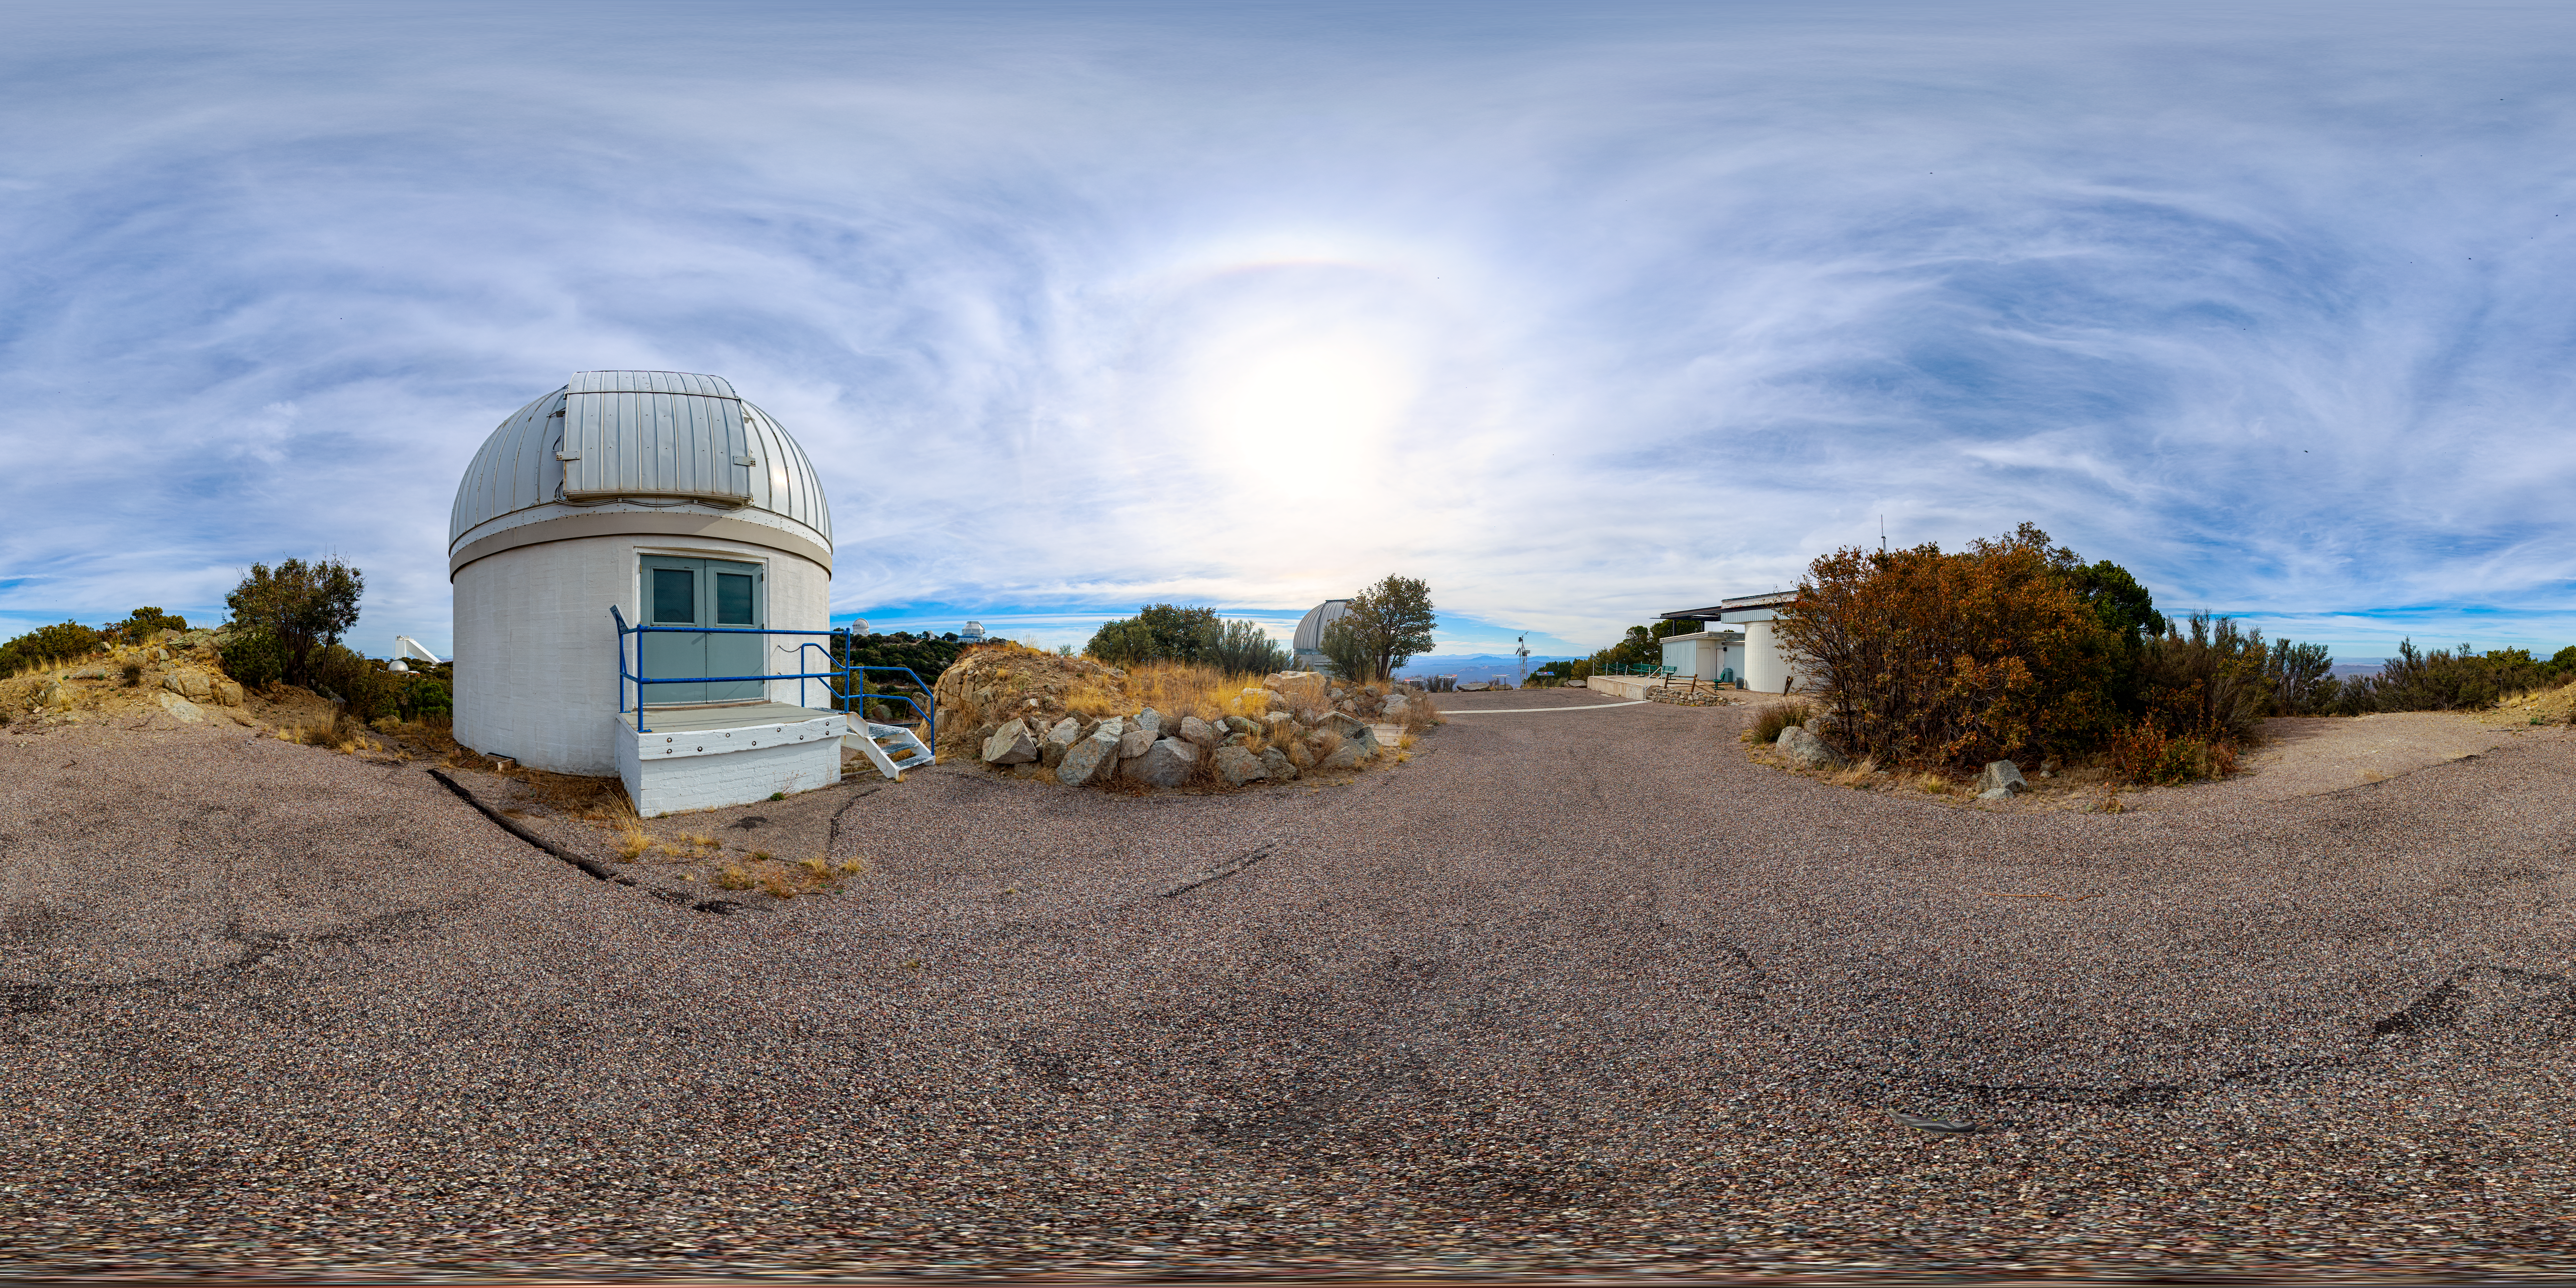

Kitt Peak Visitor Center, ROR & SARA Panorama

This 360-degree panorama shows the Kitt Peak Visitor Center, Visitor Center Roll Off Roof Observatory, and SARA Kitt Peak Telescope.

A 360-degree fulldome version of this image can be found here.

Credit: NOIRLab/AURA/NSF/P. Horálek